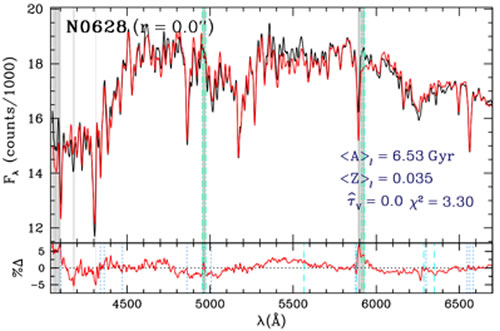

Unveiling Galaxy Bulge Formation with Gemini/GMOS

"Full population synthesis" fits (red) to the observed central GMOS spectra (black) of NGC 628 and NGC 7495 (geminiann09004b). Gray shading indicates regions masked in the fit as determined by our iterative "σ-clipping" procedure; the CCD gap regions (green vertical dash-dotted lines) are always masked. The average light-weighted age and Z, effective extinction, τV, and χ2 of the fits are indicated in each figure. The geminiann09004c panels show the percent data–model residuals; the dashed and dotted vertical lines indicate variable sky-lines, and emission lines prevalent in star forming HII regions (which are not accounted for in the SP models), respectively. There is no evidence for emission in NGC 628, while NGC 7495 has strong emission which is masked out in the fit allowing for a more faithful representation of the underlying stellar content.

Credit: International Gemini Observatory/NOIRLab/NSF/AURA